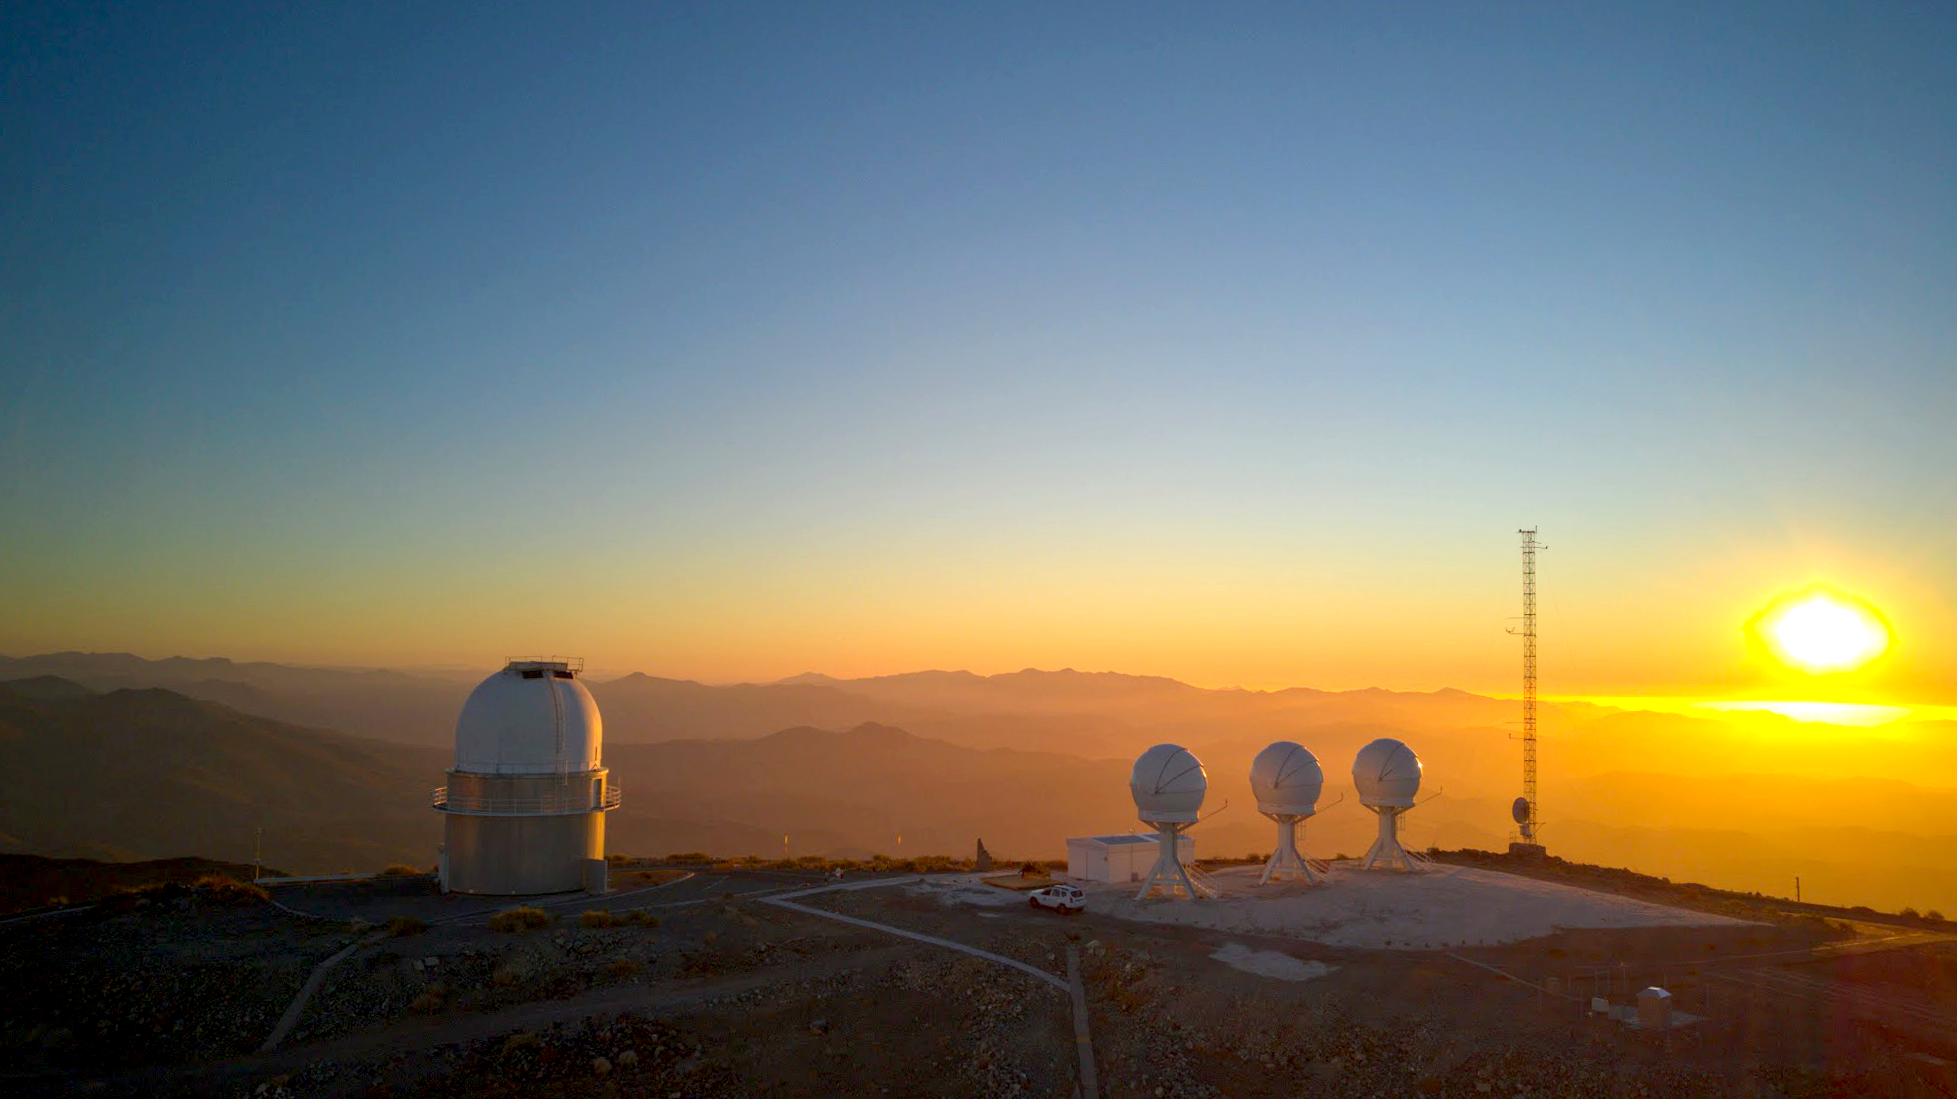

Mushroom-like telescopes capture cosmic signals

This Picture of the Week shows mushrooms growing atop ESO’s La Silla Observatory, in Chile, bathed in the dim light of the sunset. Wait… these are not mushrooms, but telescopes! To the left stands the Danish 1.54-metre telescope and to the right, the three telescopes of the BlackGEM telescope array.

The Danish 1.54-metre telescope has over 40 years of astronomical research on its shoulders. It observed for the first time the visible light associated with quick energetic events known as short gamma-ray bursts, showing that these explosions likely result from the fusion of two neutron stars. Operated jointly by research groups in Denmark and the Czech Republic, you can see this telescope hard at work every night via its dedicated webcam.

This telescope doesn’t exclusively study these energetic events, but BlackGEM, developed in The Netherlands and Belgium, was specifically designed to do so. When large objects like neutron stars merge, they create waves in the fabric of space-time, much like ripples on a lake. As soon as the rough location of these events has been determined by gravitational wave detectors like LIGO and Virgo, BlackGEM scans the area to hunt for any visible glow that wasn’t there before.

These events are extremely difficult to track and to differentiate from other phenomena across the night sky. For this reason, BlackGEM is using the help of citizens to find real explosions. It may be time to transform your smartphone into a pocket “mushroom” telescope...

Credit: ESO/I. Saviane